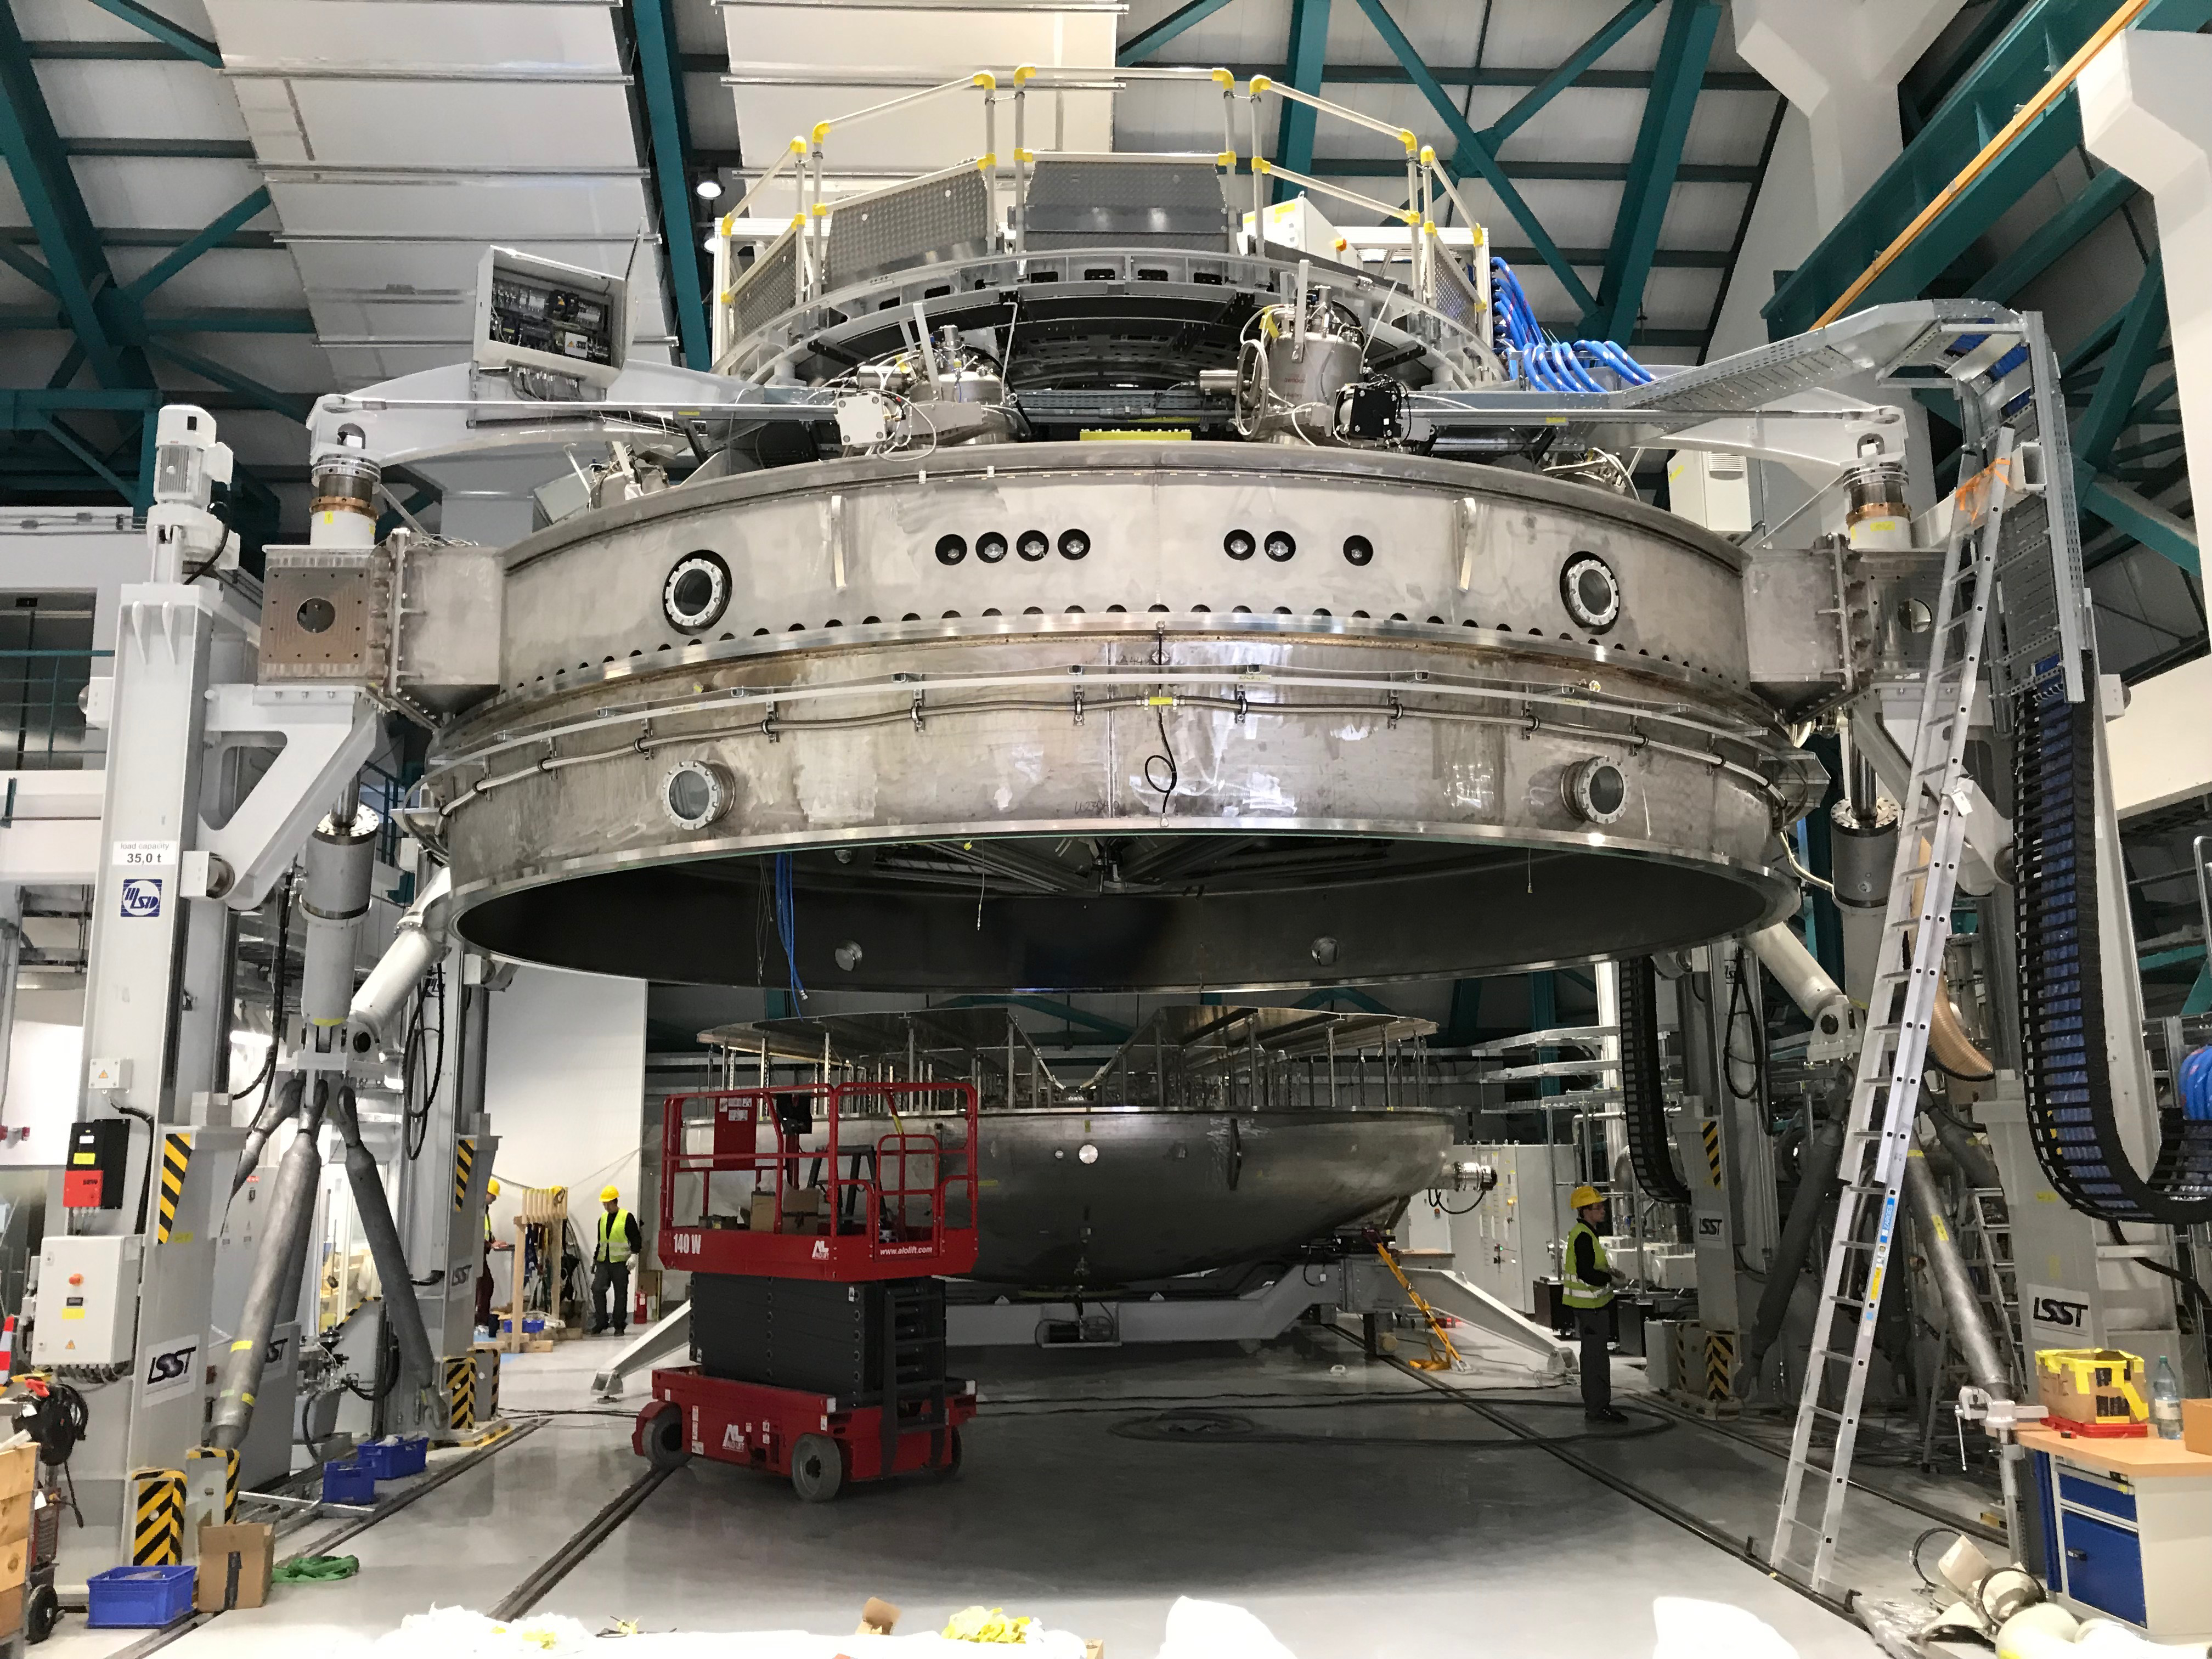

Coating Plant Assembly on Summit

A crew from Von Ardenne, the LSST Coating Chamber vendor, is currently onsite at the LSST summit facility building, performing work on the Coating Chamber, which arrived at the summit in November 2018. According to Tomislav Vucina, LSST Coatings Engineer, "The LSST Coating Chamber will be the largest, most modern, and most powerful mirror coating mechanism used by any telescope in the world." The Coating Chamber, which was constructed in Germany, is now beginning a six-month program of “assembly, integration, and commissioning,” which refers to installation of all components of the Coating Plant, and the testing necessary to ensure that everything works the way it’s supposed to. After final acceptance, and after both LSST mirrors arrive, the Coating Plant will be used to coat the Primary/Tertiary Mirror (M1M3) with aluminum, and the Secondary Mirror (M2) with silver.

Credit: Rubin Observatory/NSF/AURA